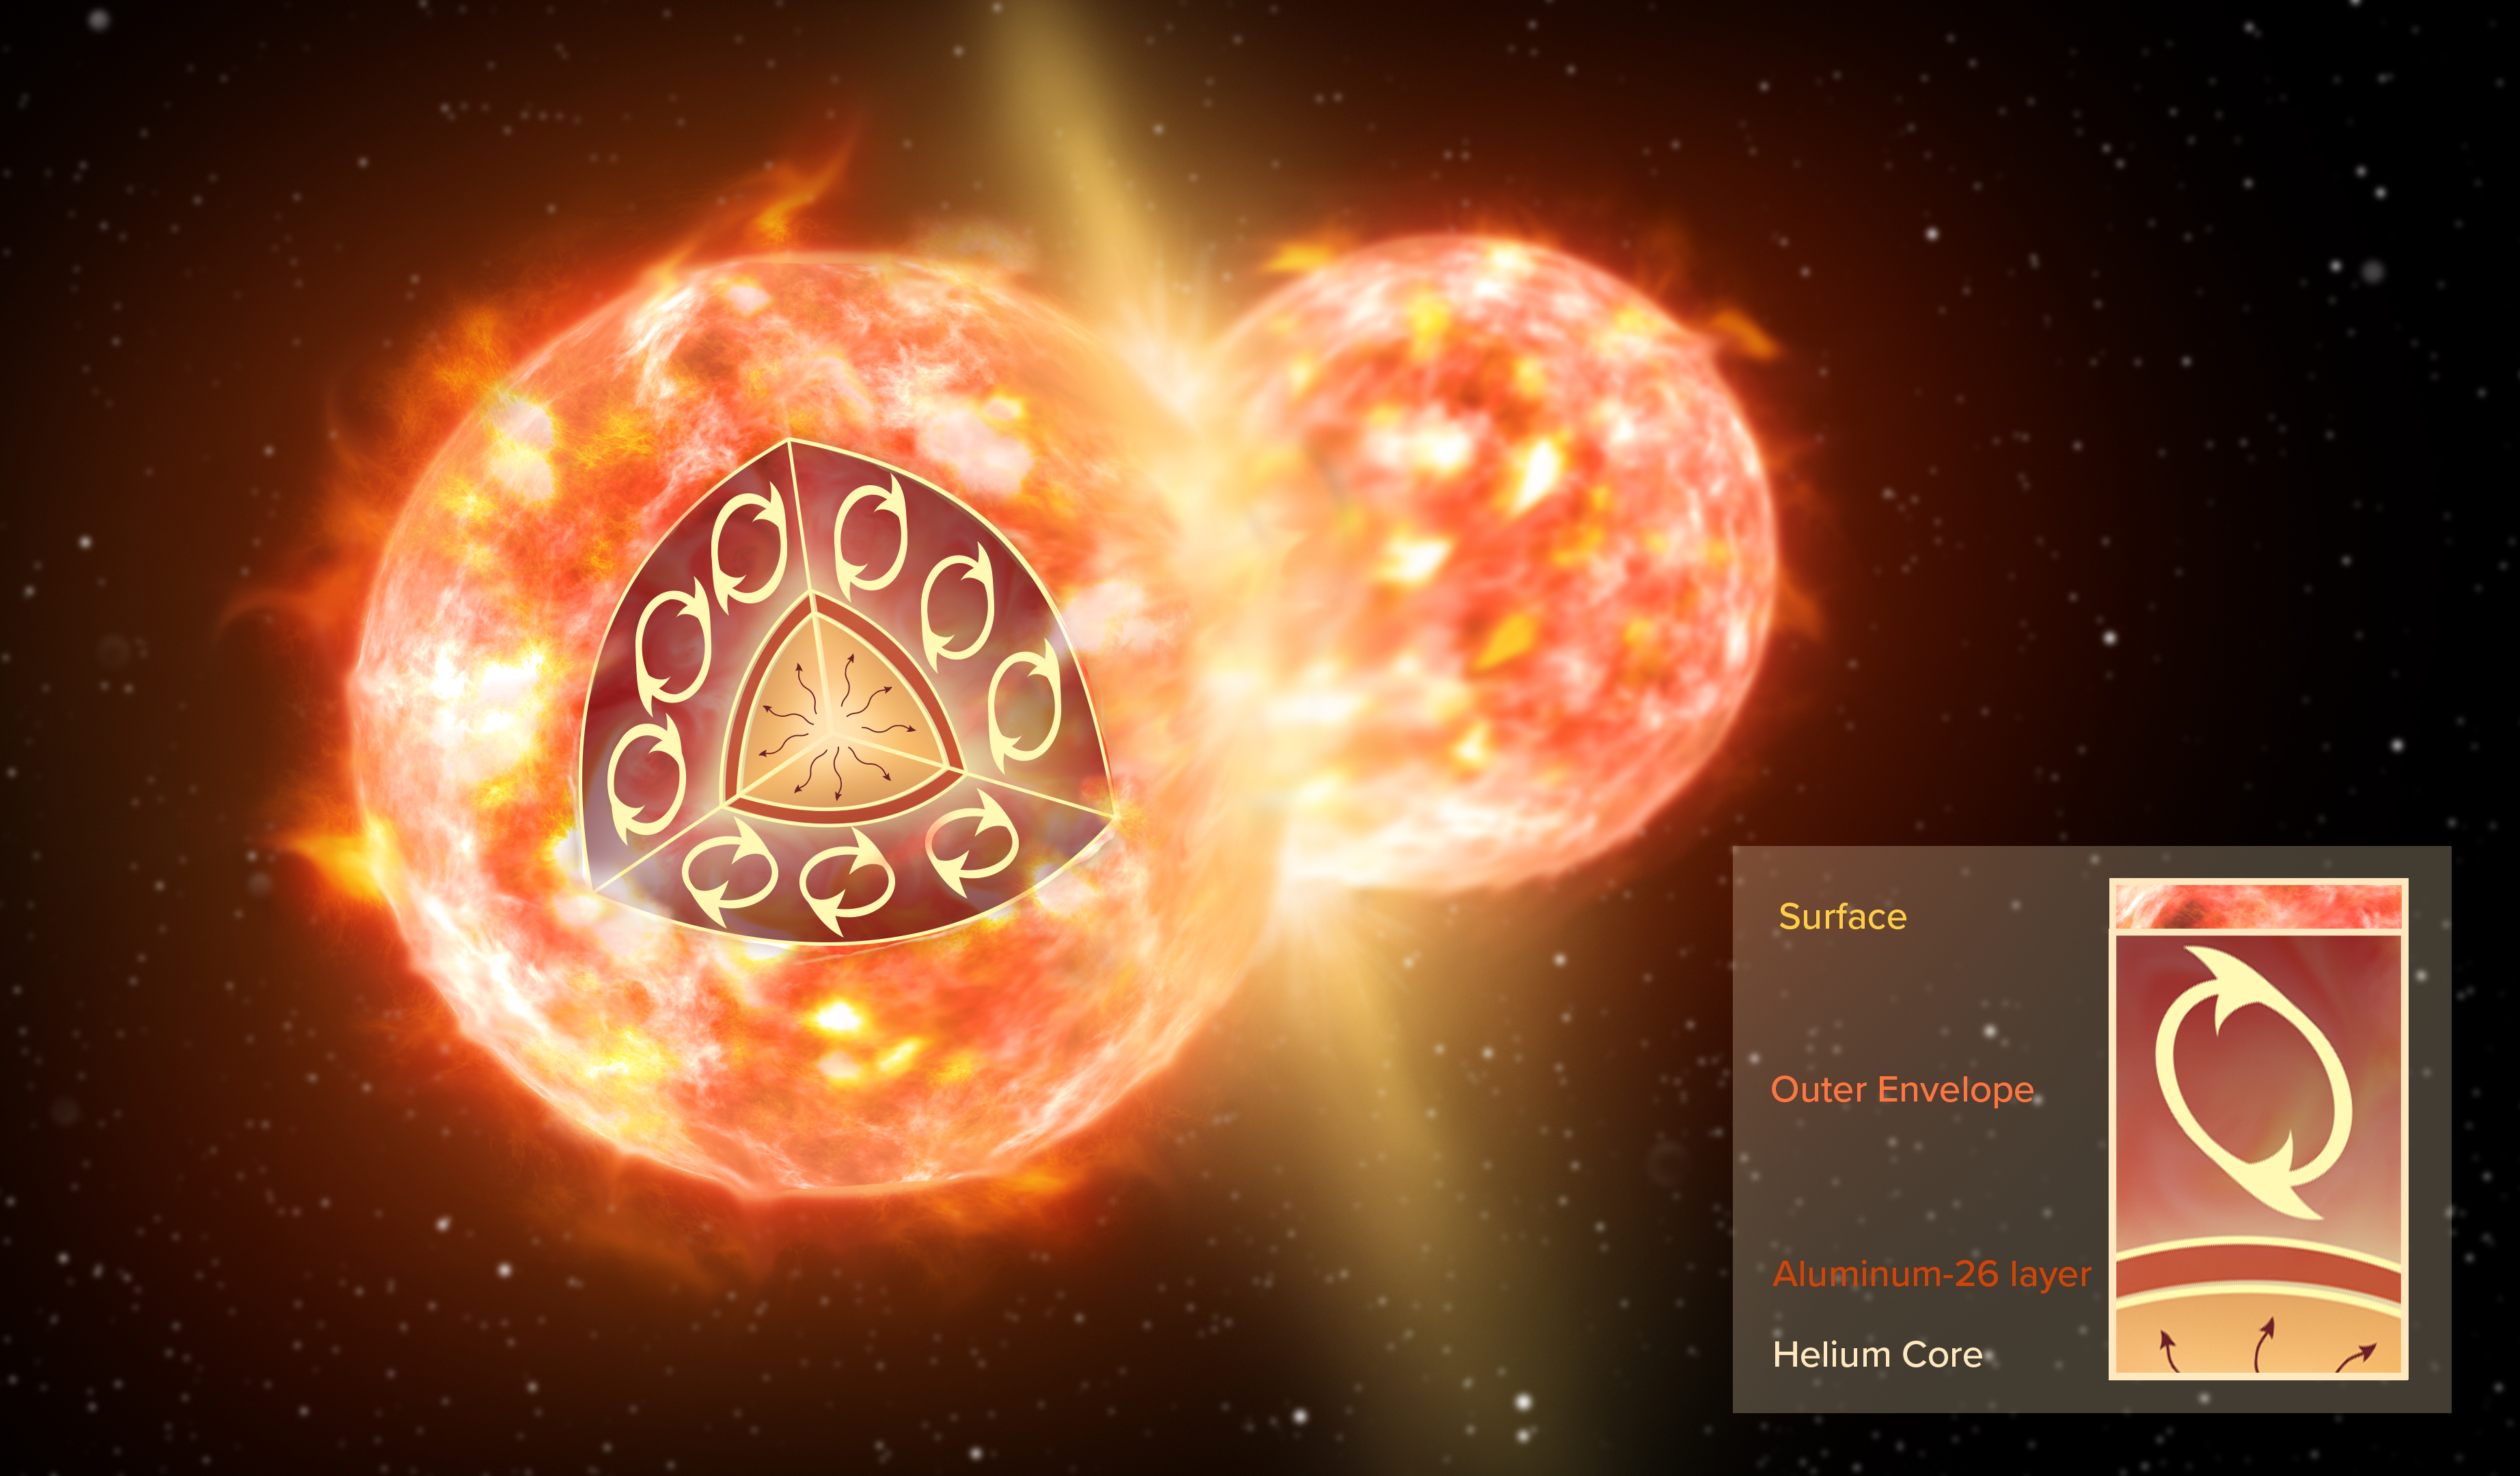

Artist’s impression of stellar collision

Artist impression of the collision of two stars, like the ones that formed CK Vulpeculae The inset illustrates the inner structure of one red giant before the merger. A thin layer of 26-aluminium (brown) surrounds a helium core. An extended convective envelope (not to scale), which forms the outermost layer of the star, can mix material from inside the star to the surface, but it never reaches deep enough to dredge 26-aluminium up to the surface. Only a collision with another star can disperse 26-aluminium.

Credit: NRAO/AUI/NSF; S. Dagnello